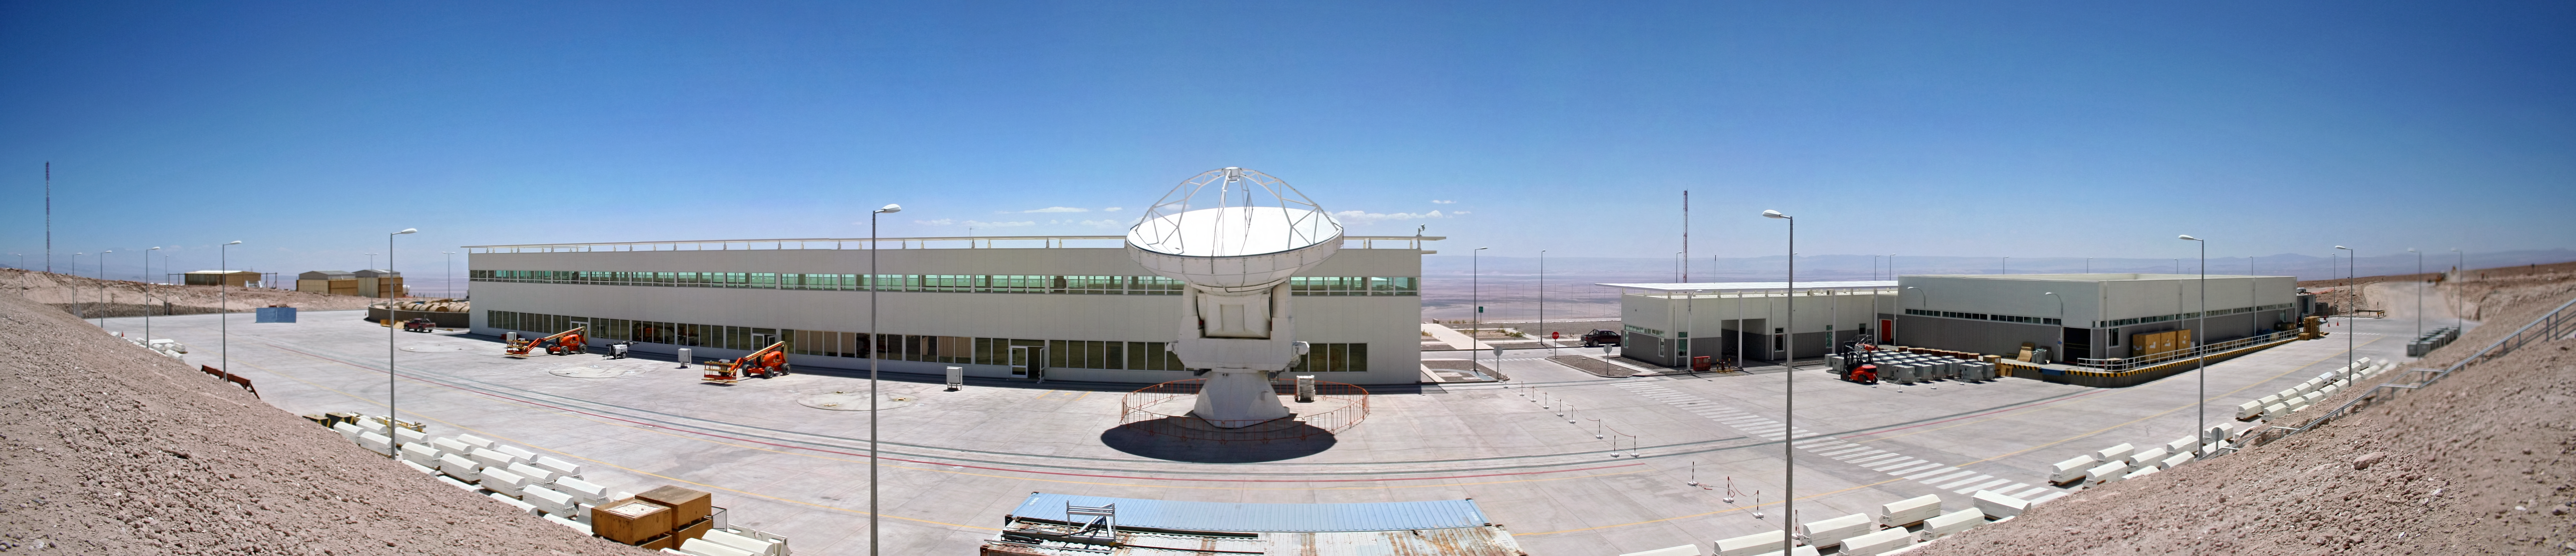

Panorama of the ALMA Operational Support Facility

The ALMA Operations Support Facility (OSF) is the base camp for the every-day, routine operation of the observatory. It is located at an altitude of about 2900 meters, quite high compared to standard living conditions, but still quite acceptable for scientific projects in astronomy of similar scope. However, the OSF will not only serve as the location for operating the Joint ALMA Observatory, it is also the Assembly, Integration and Verification (AIV) station for all the high technology equipment before being moved to the Array Operations Site (AOS), located at 5000 meters altitude.

Credit: ESO/A.Tejeda